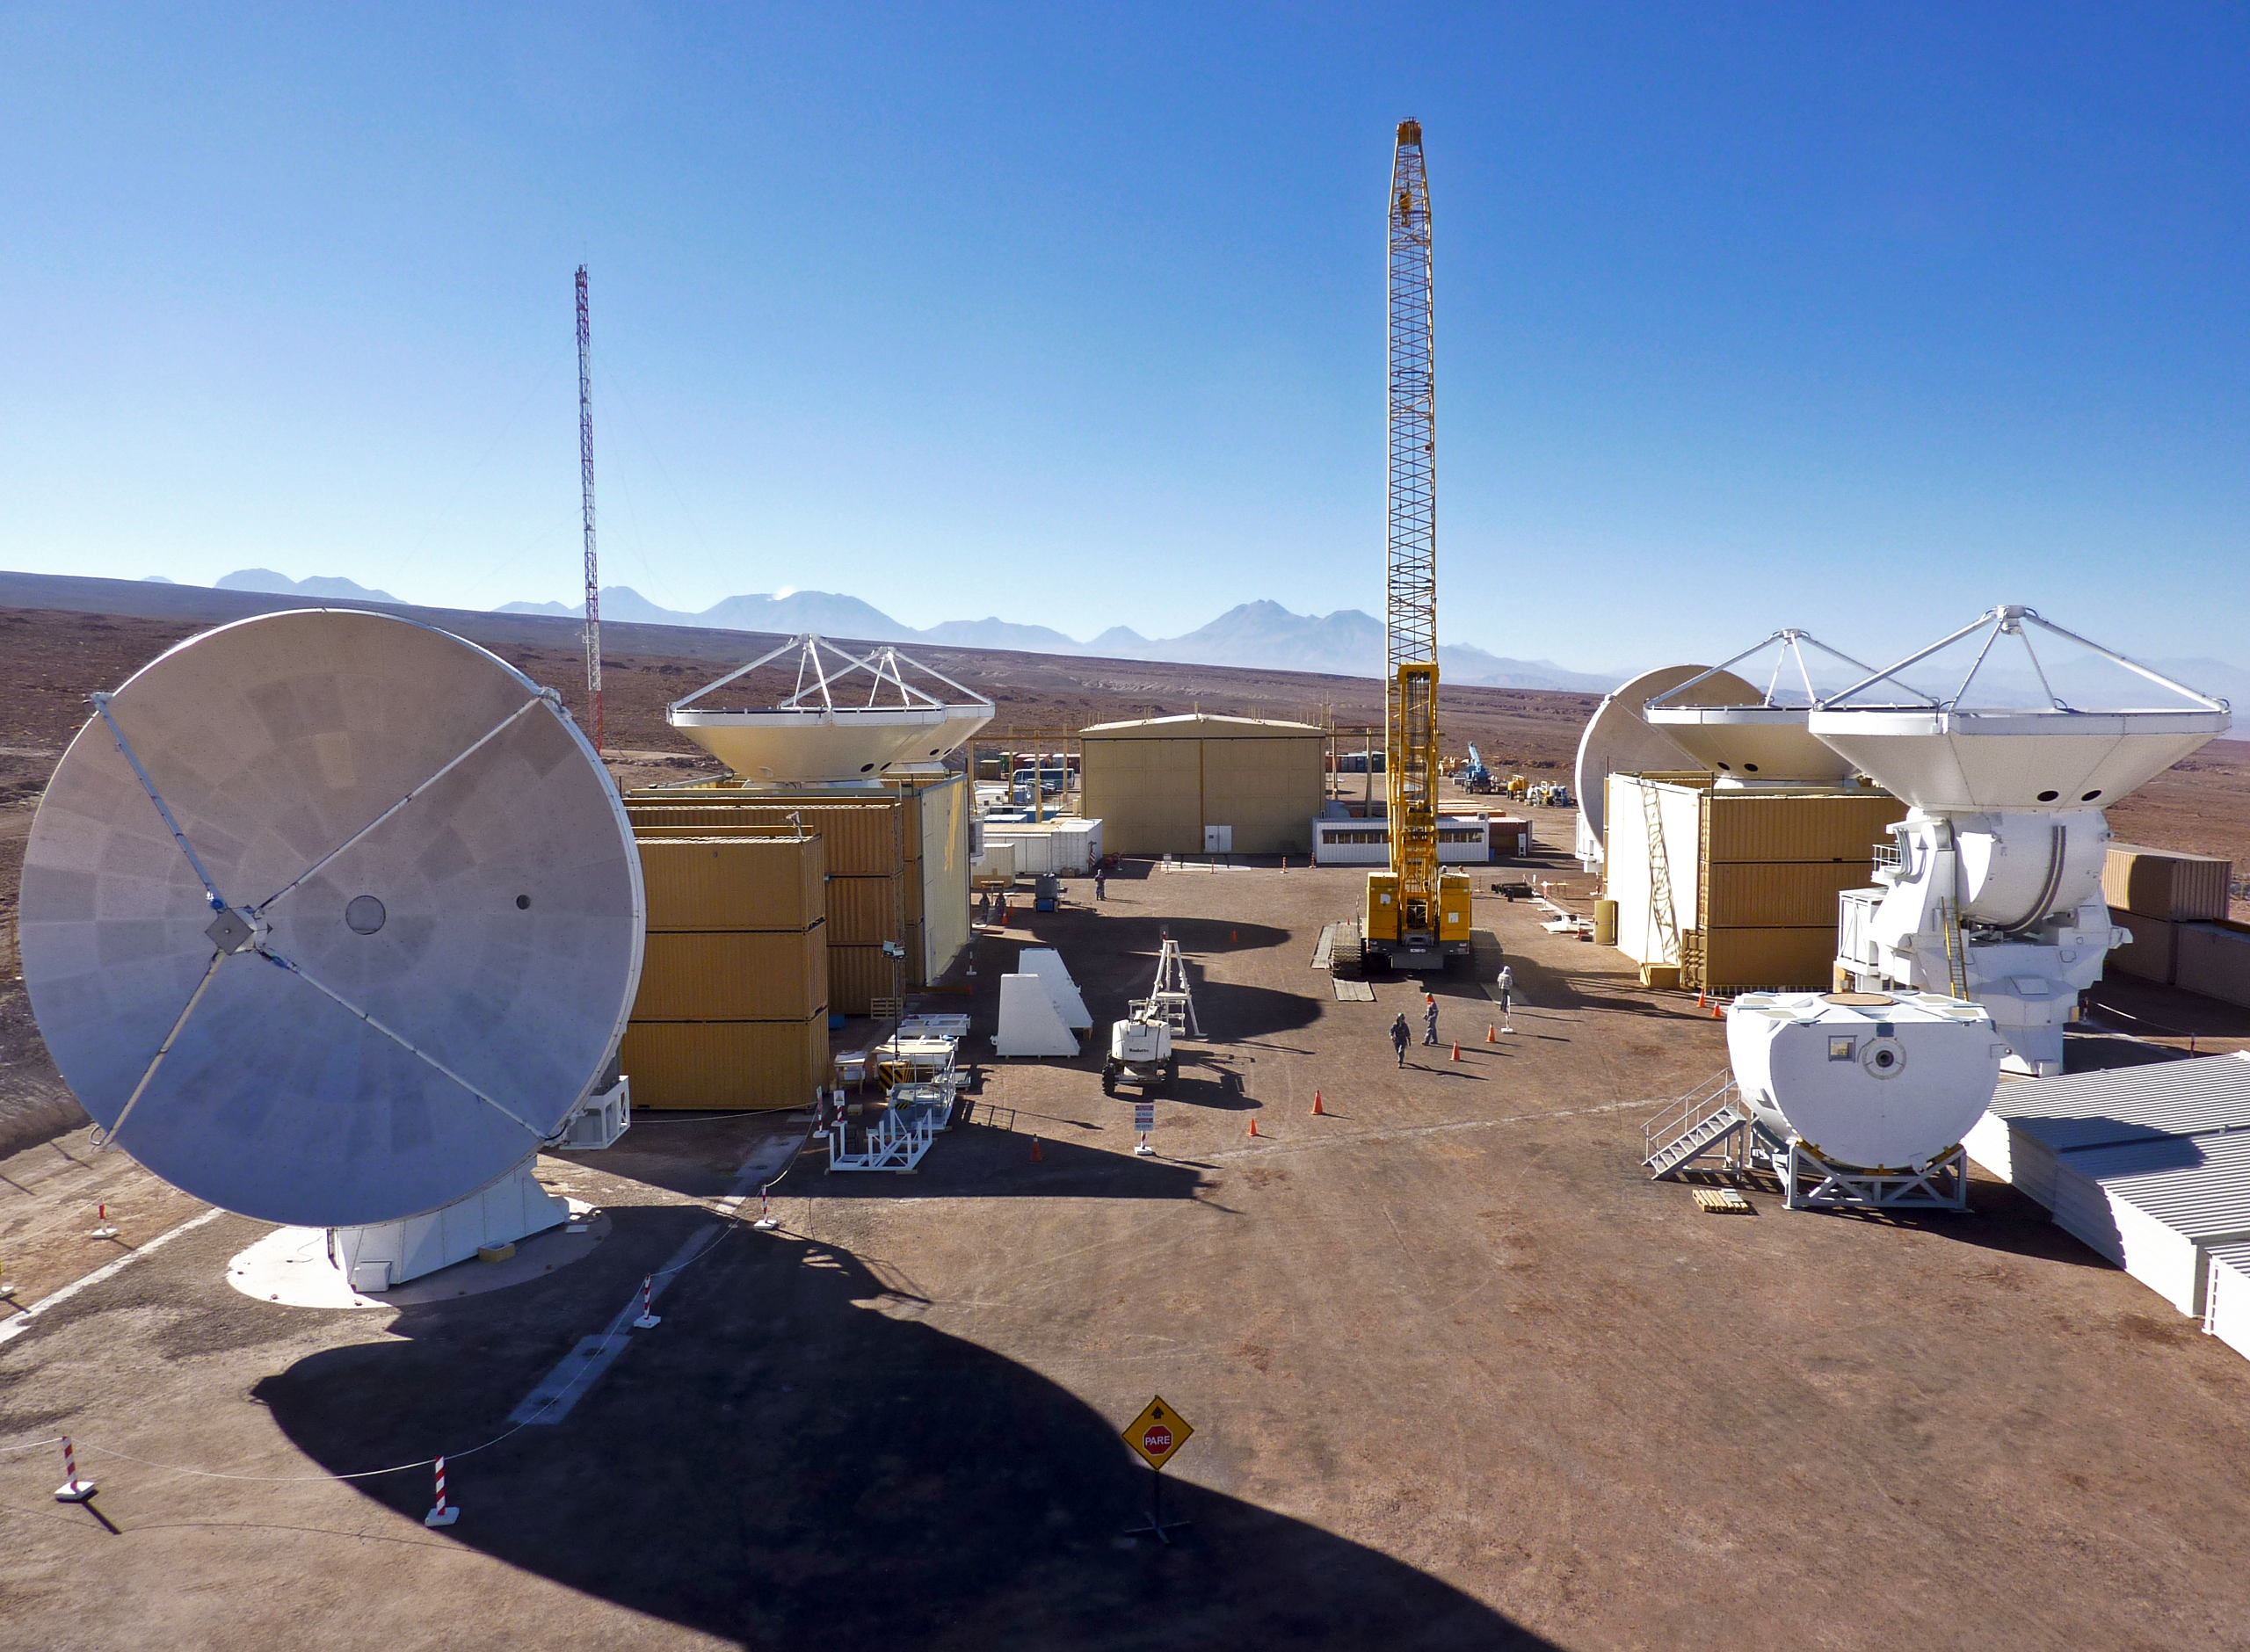

ALMA antennas

ALMA antennas sit in wait - eager to get observing!

Credit: AUI/NRAO, Carlos Padilla